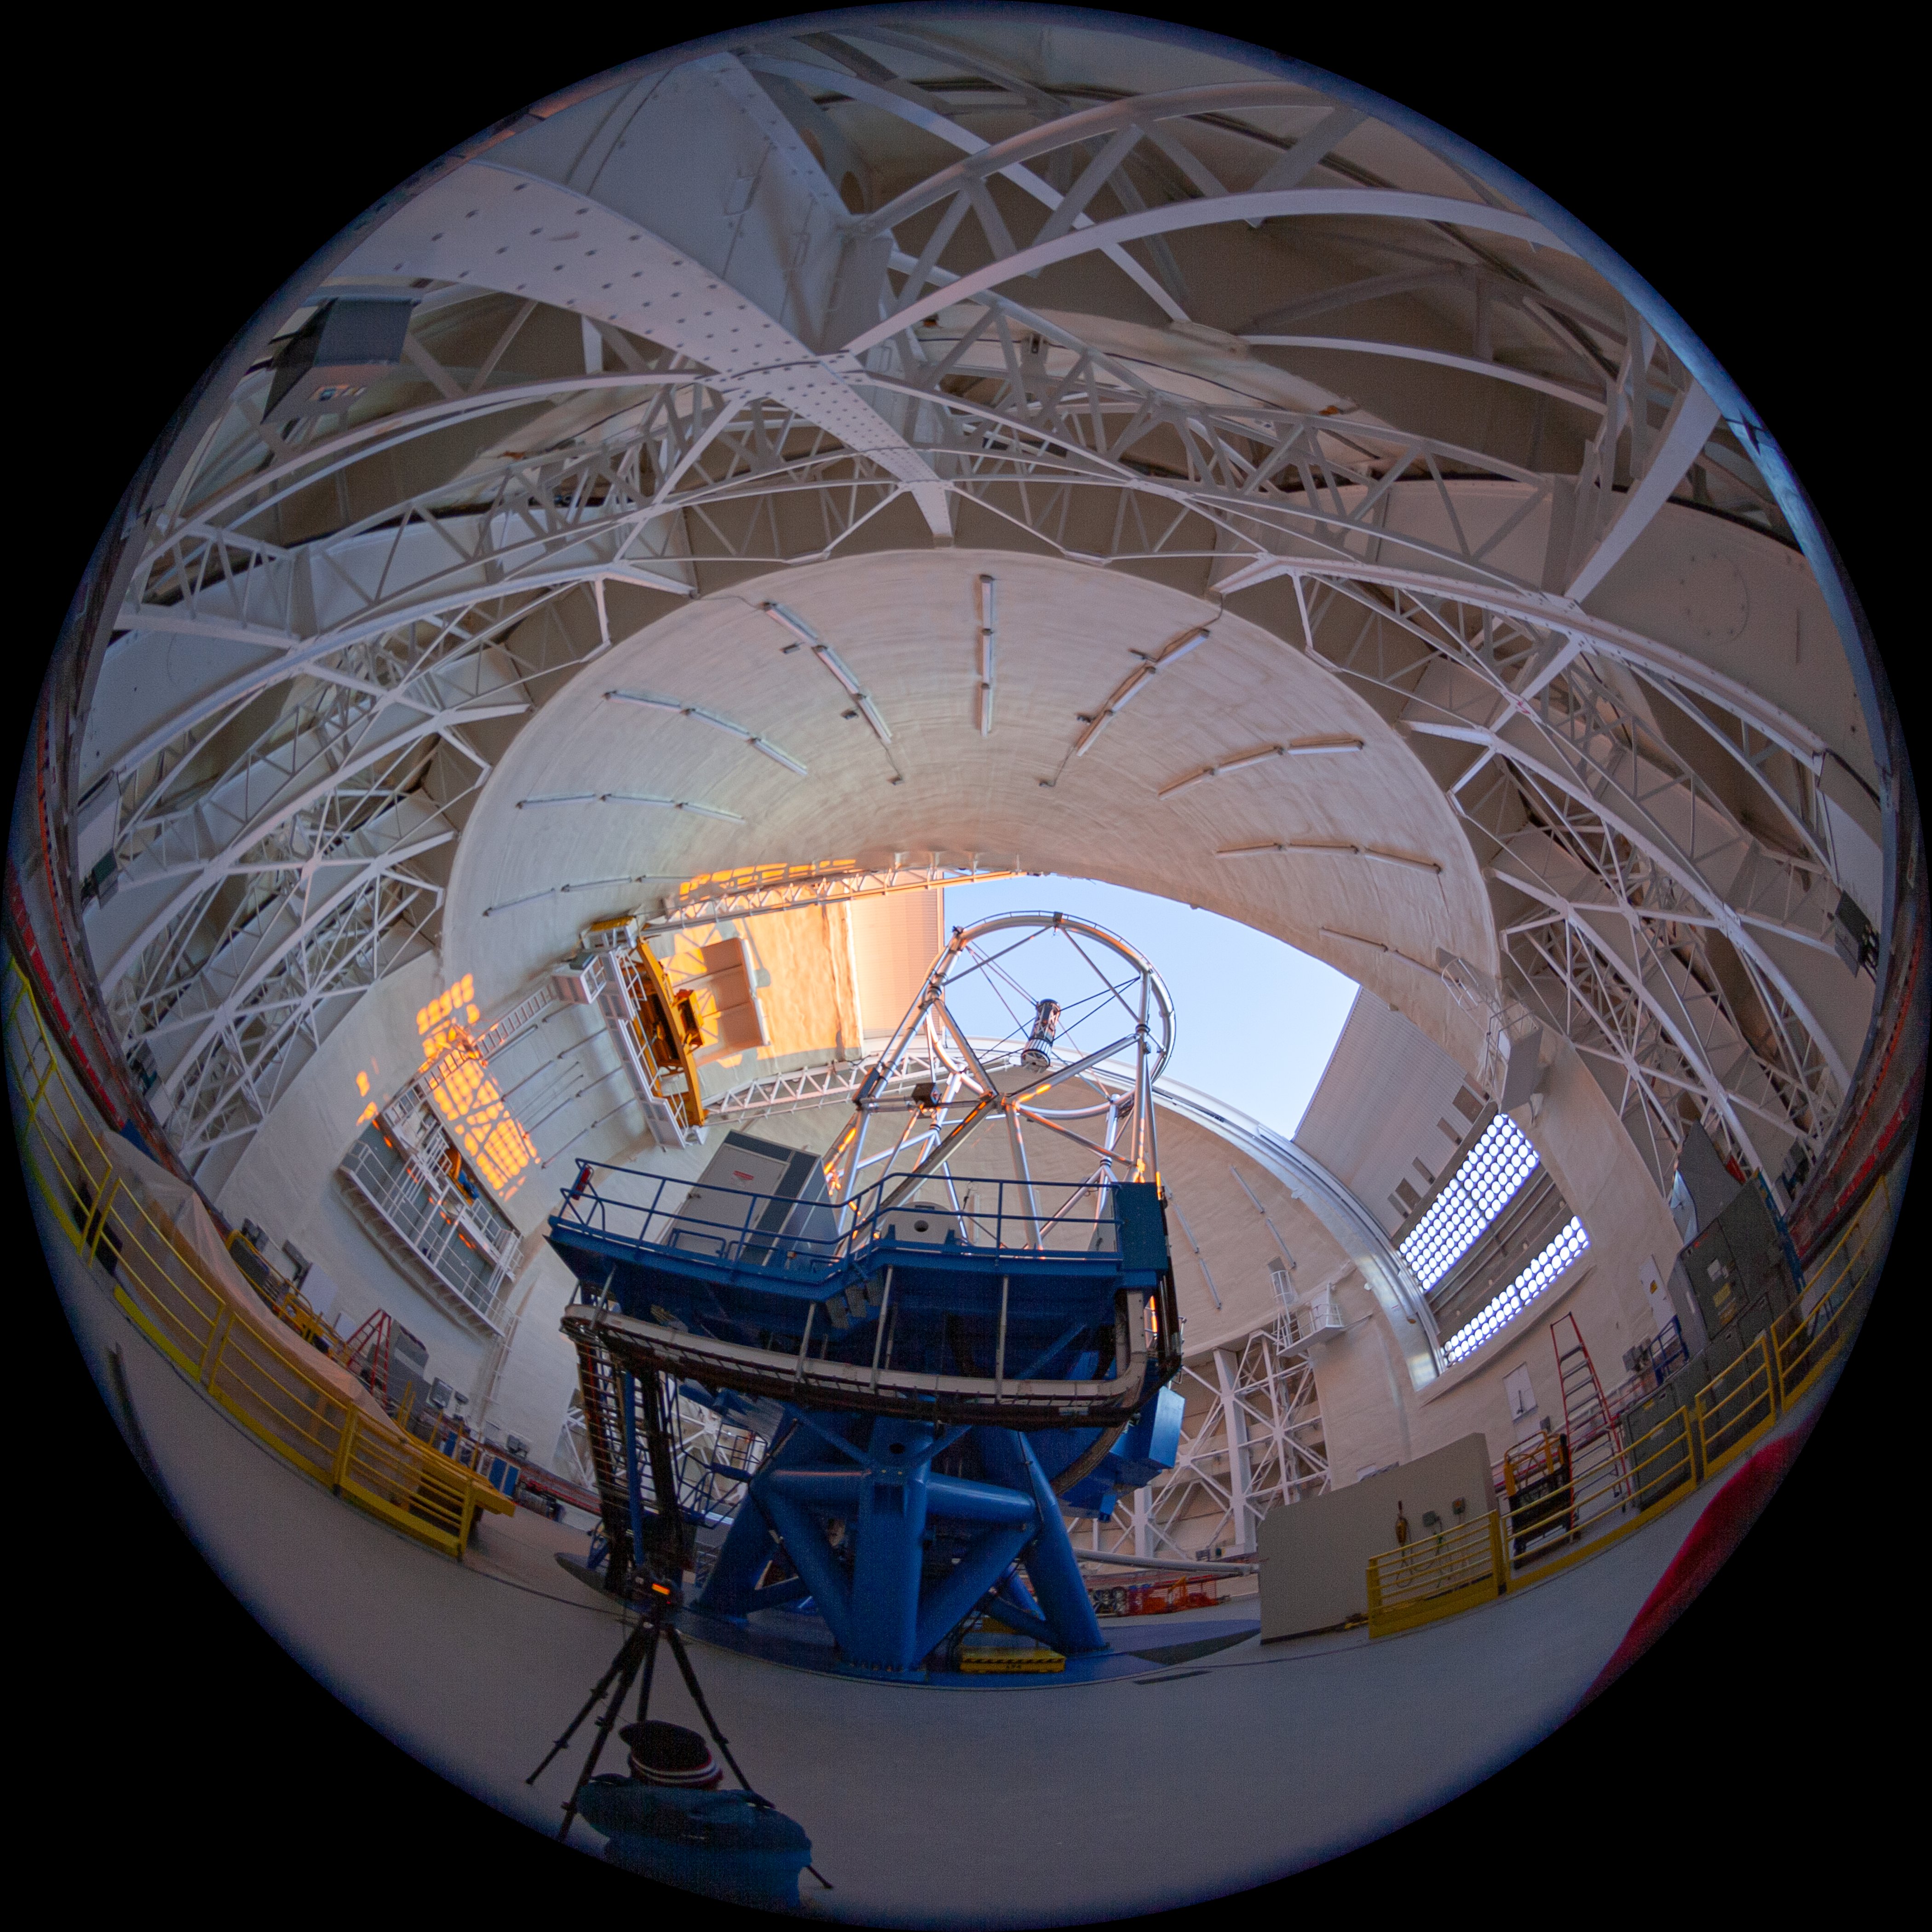

Gemini North telescope

Fulldome view of the Gemini North Frederick C. Gillett Telescope. This image is part of a sequence comprising the 360º virtual tour.

Credit: International Gemini Observatory/NSF NOIRLab/AURA/J. Pollard